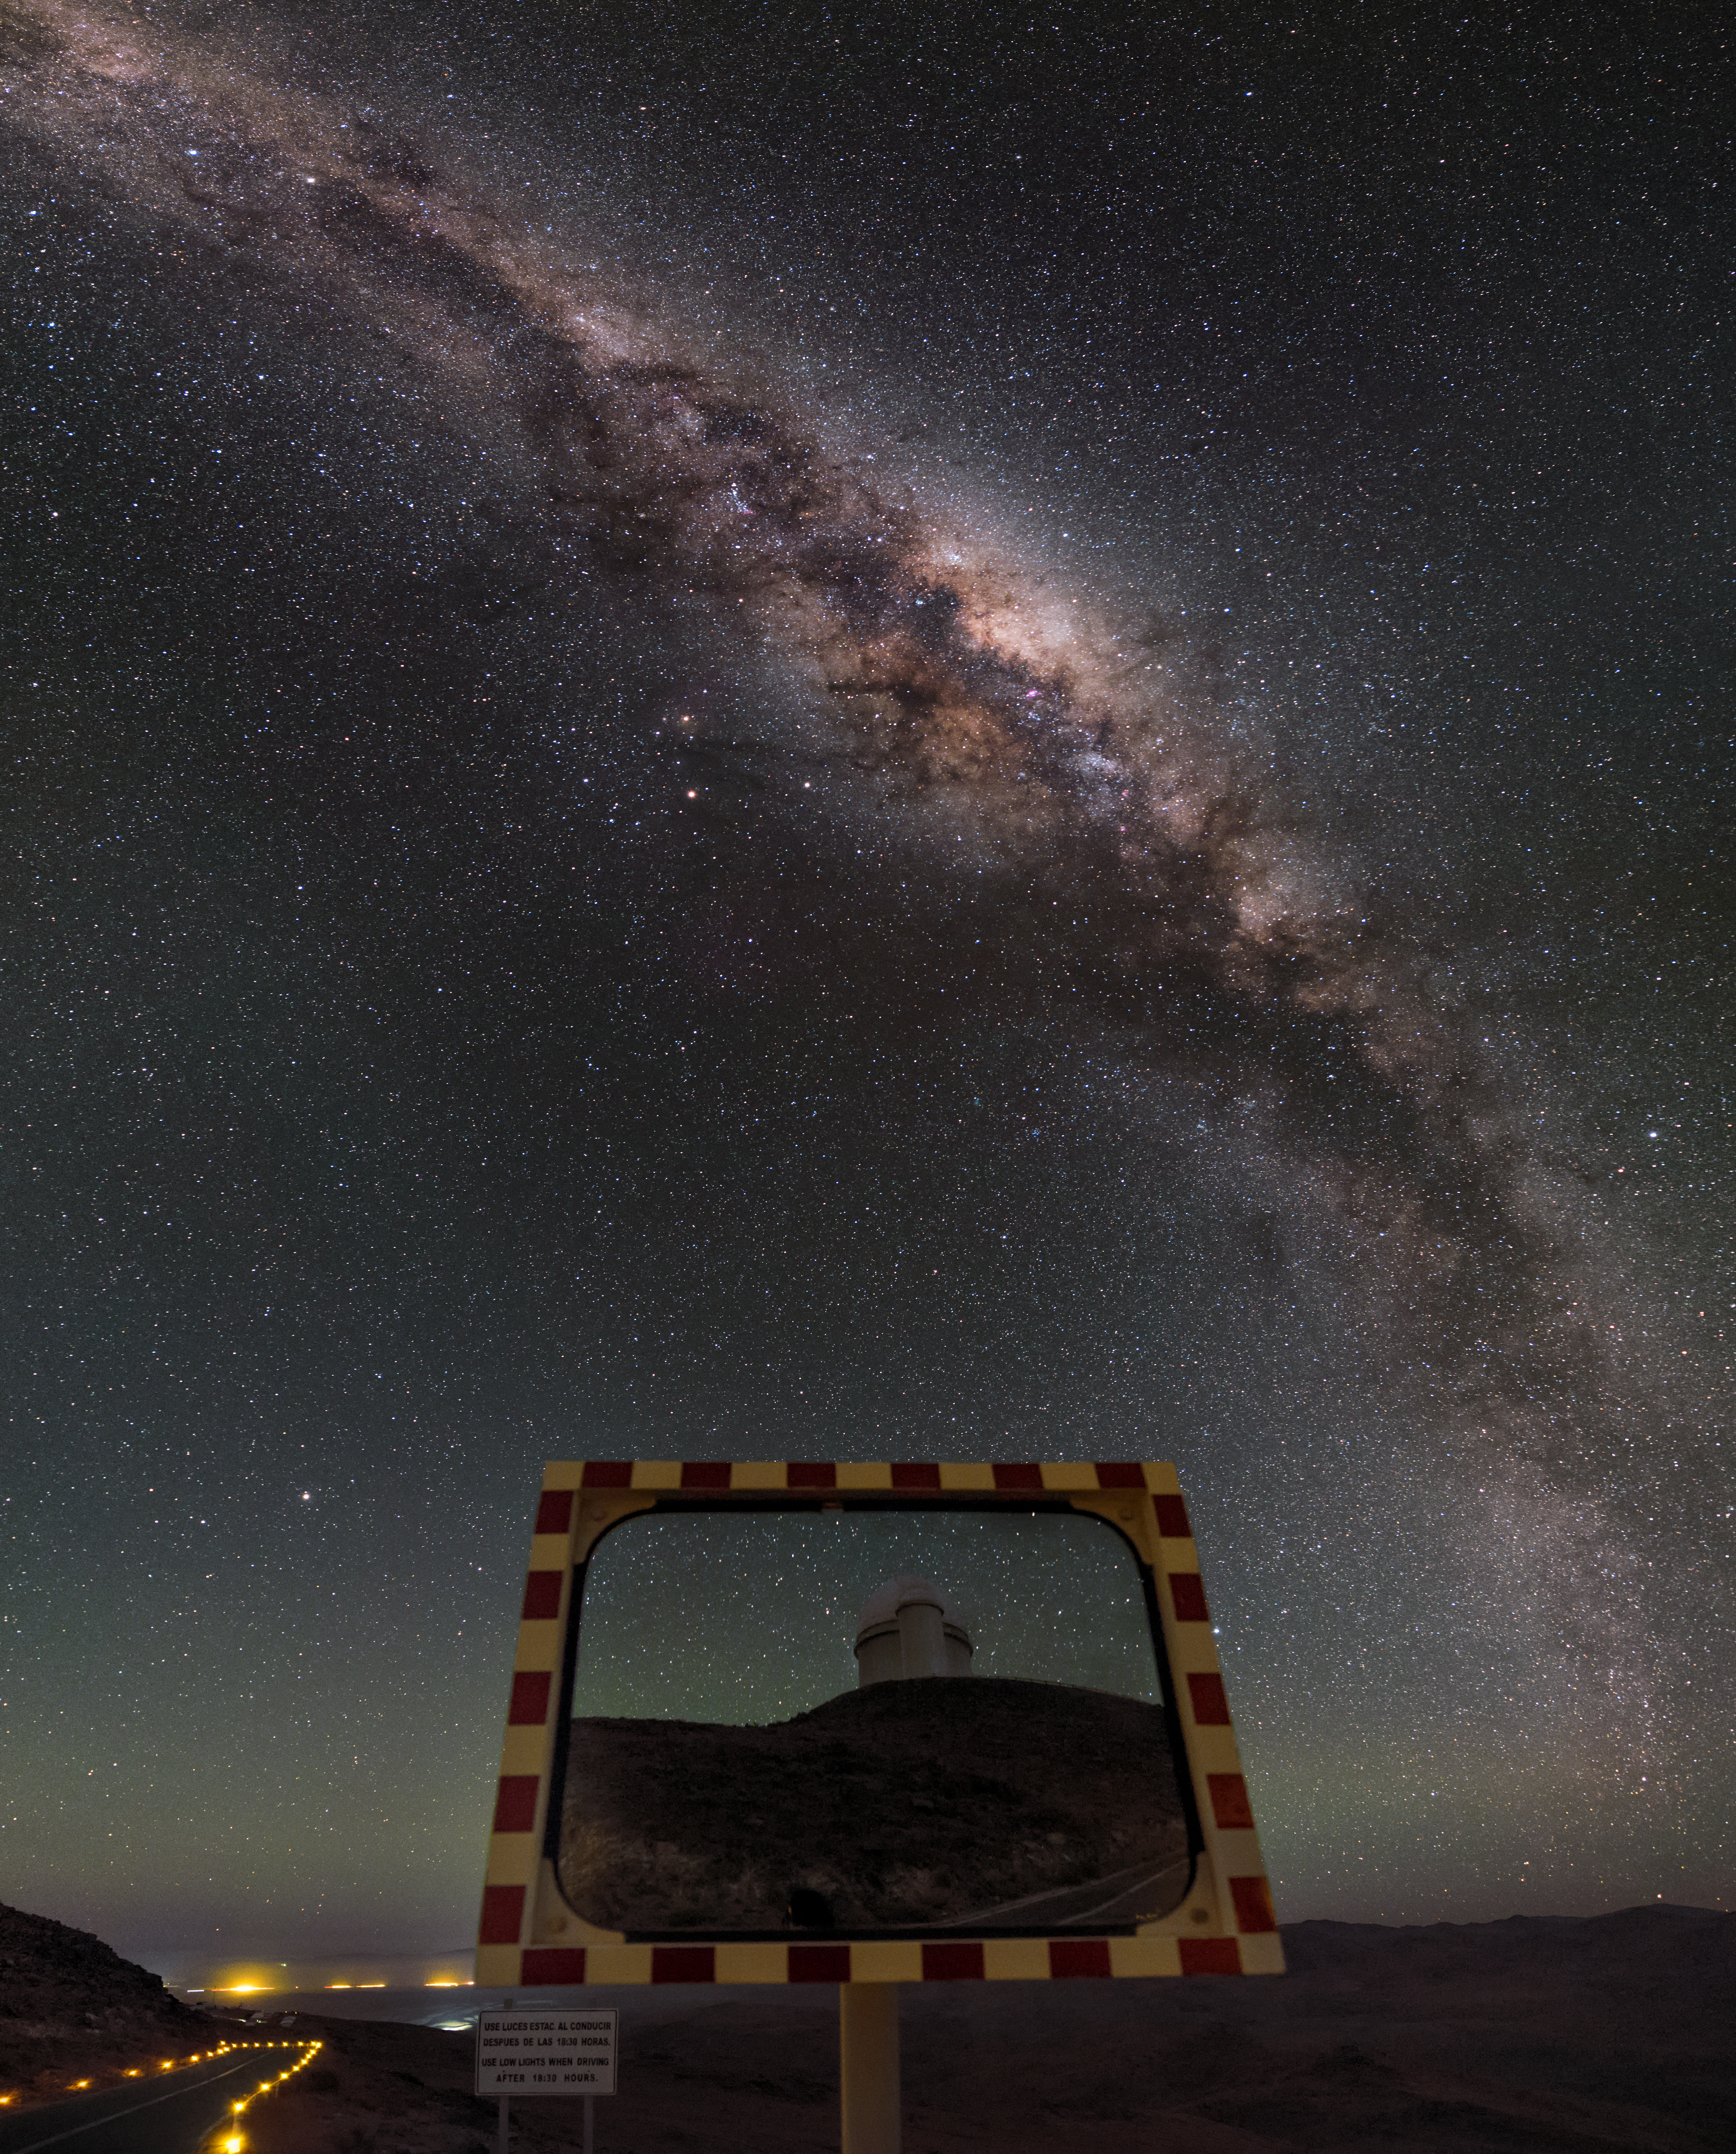

Hunter of the night

This unusual composition shows the Milky Way like a great dagger through the sky, over the winding road leading through the La Silla Observatory. The ESO 3.6-metre telescope is visible reflected in a roadside mirror. The telescope hosts HARPS, the High Accuracy Radial velocity Planet Searcher, the world's foremost exoplanet hunting instrument.

Links to alternative projections of this image:

Fisheye version of this image
Equirectangular projected version of this image
Extended to 360 x 180 degrees (with black) version of this image

Credit: ESO/B. Tafreshi